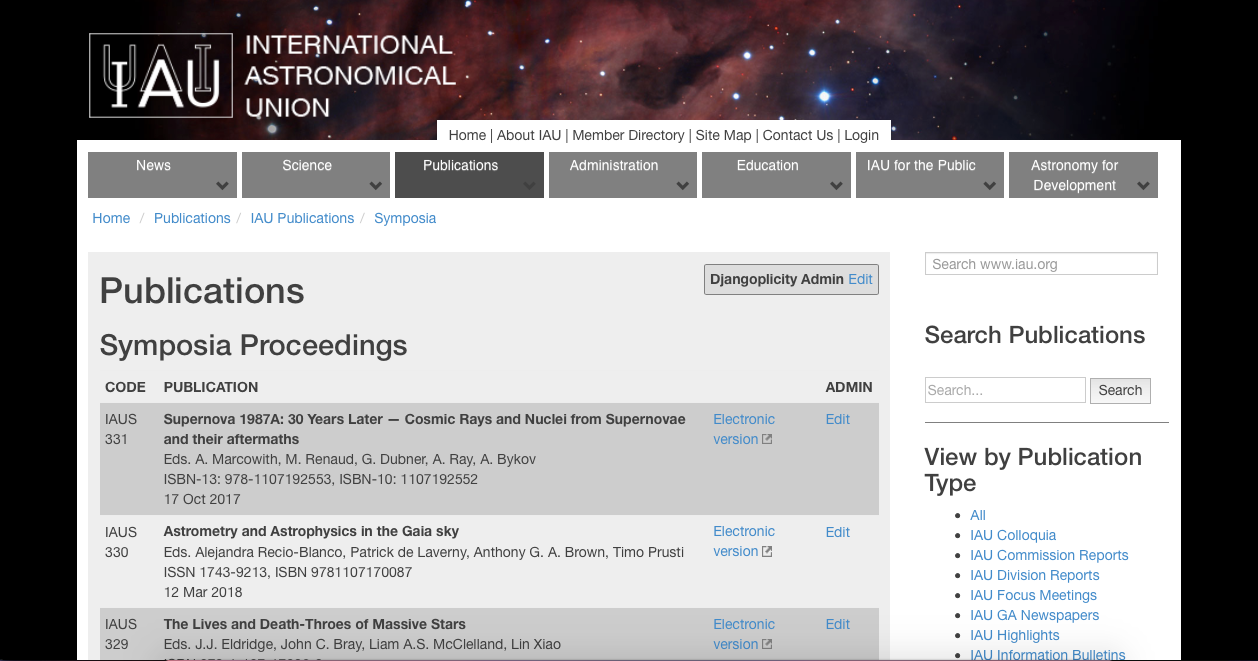

Screenshot of the IAU publications page

Screenshot of the IAU publications page

Credit: IAU